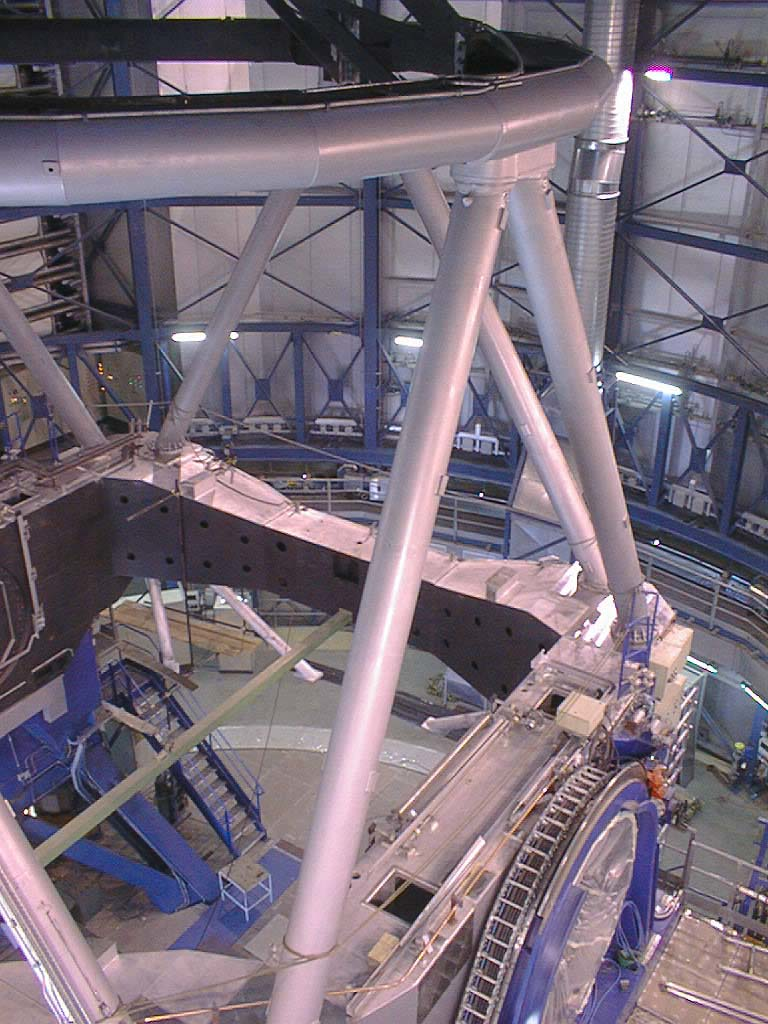

Construction of VLT UT2

This recent photo of the second 8.2-m Unit telescope (UT2) shows how it is beginning to look very similar to UT1. After attachment of a dummy mass that "stands in" for the M1 cell and the Zerodur mirror, it will become possible to rotate the telescope structure around both axes. At this moment, the main drives have not yet been connected and auxiliary drives will be used. Most of the cables have been laid and over half of the connections have been made. (Photo obtained on July 17, 1998).

Credit: ESO